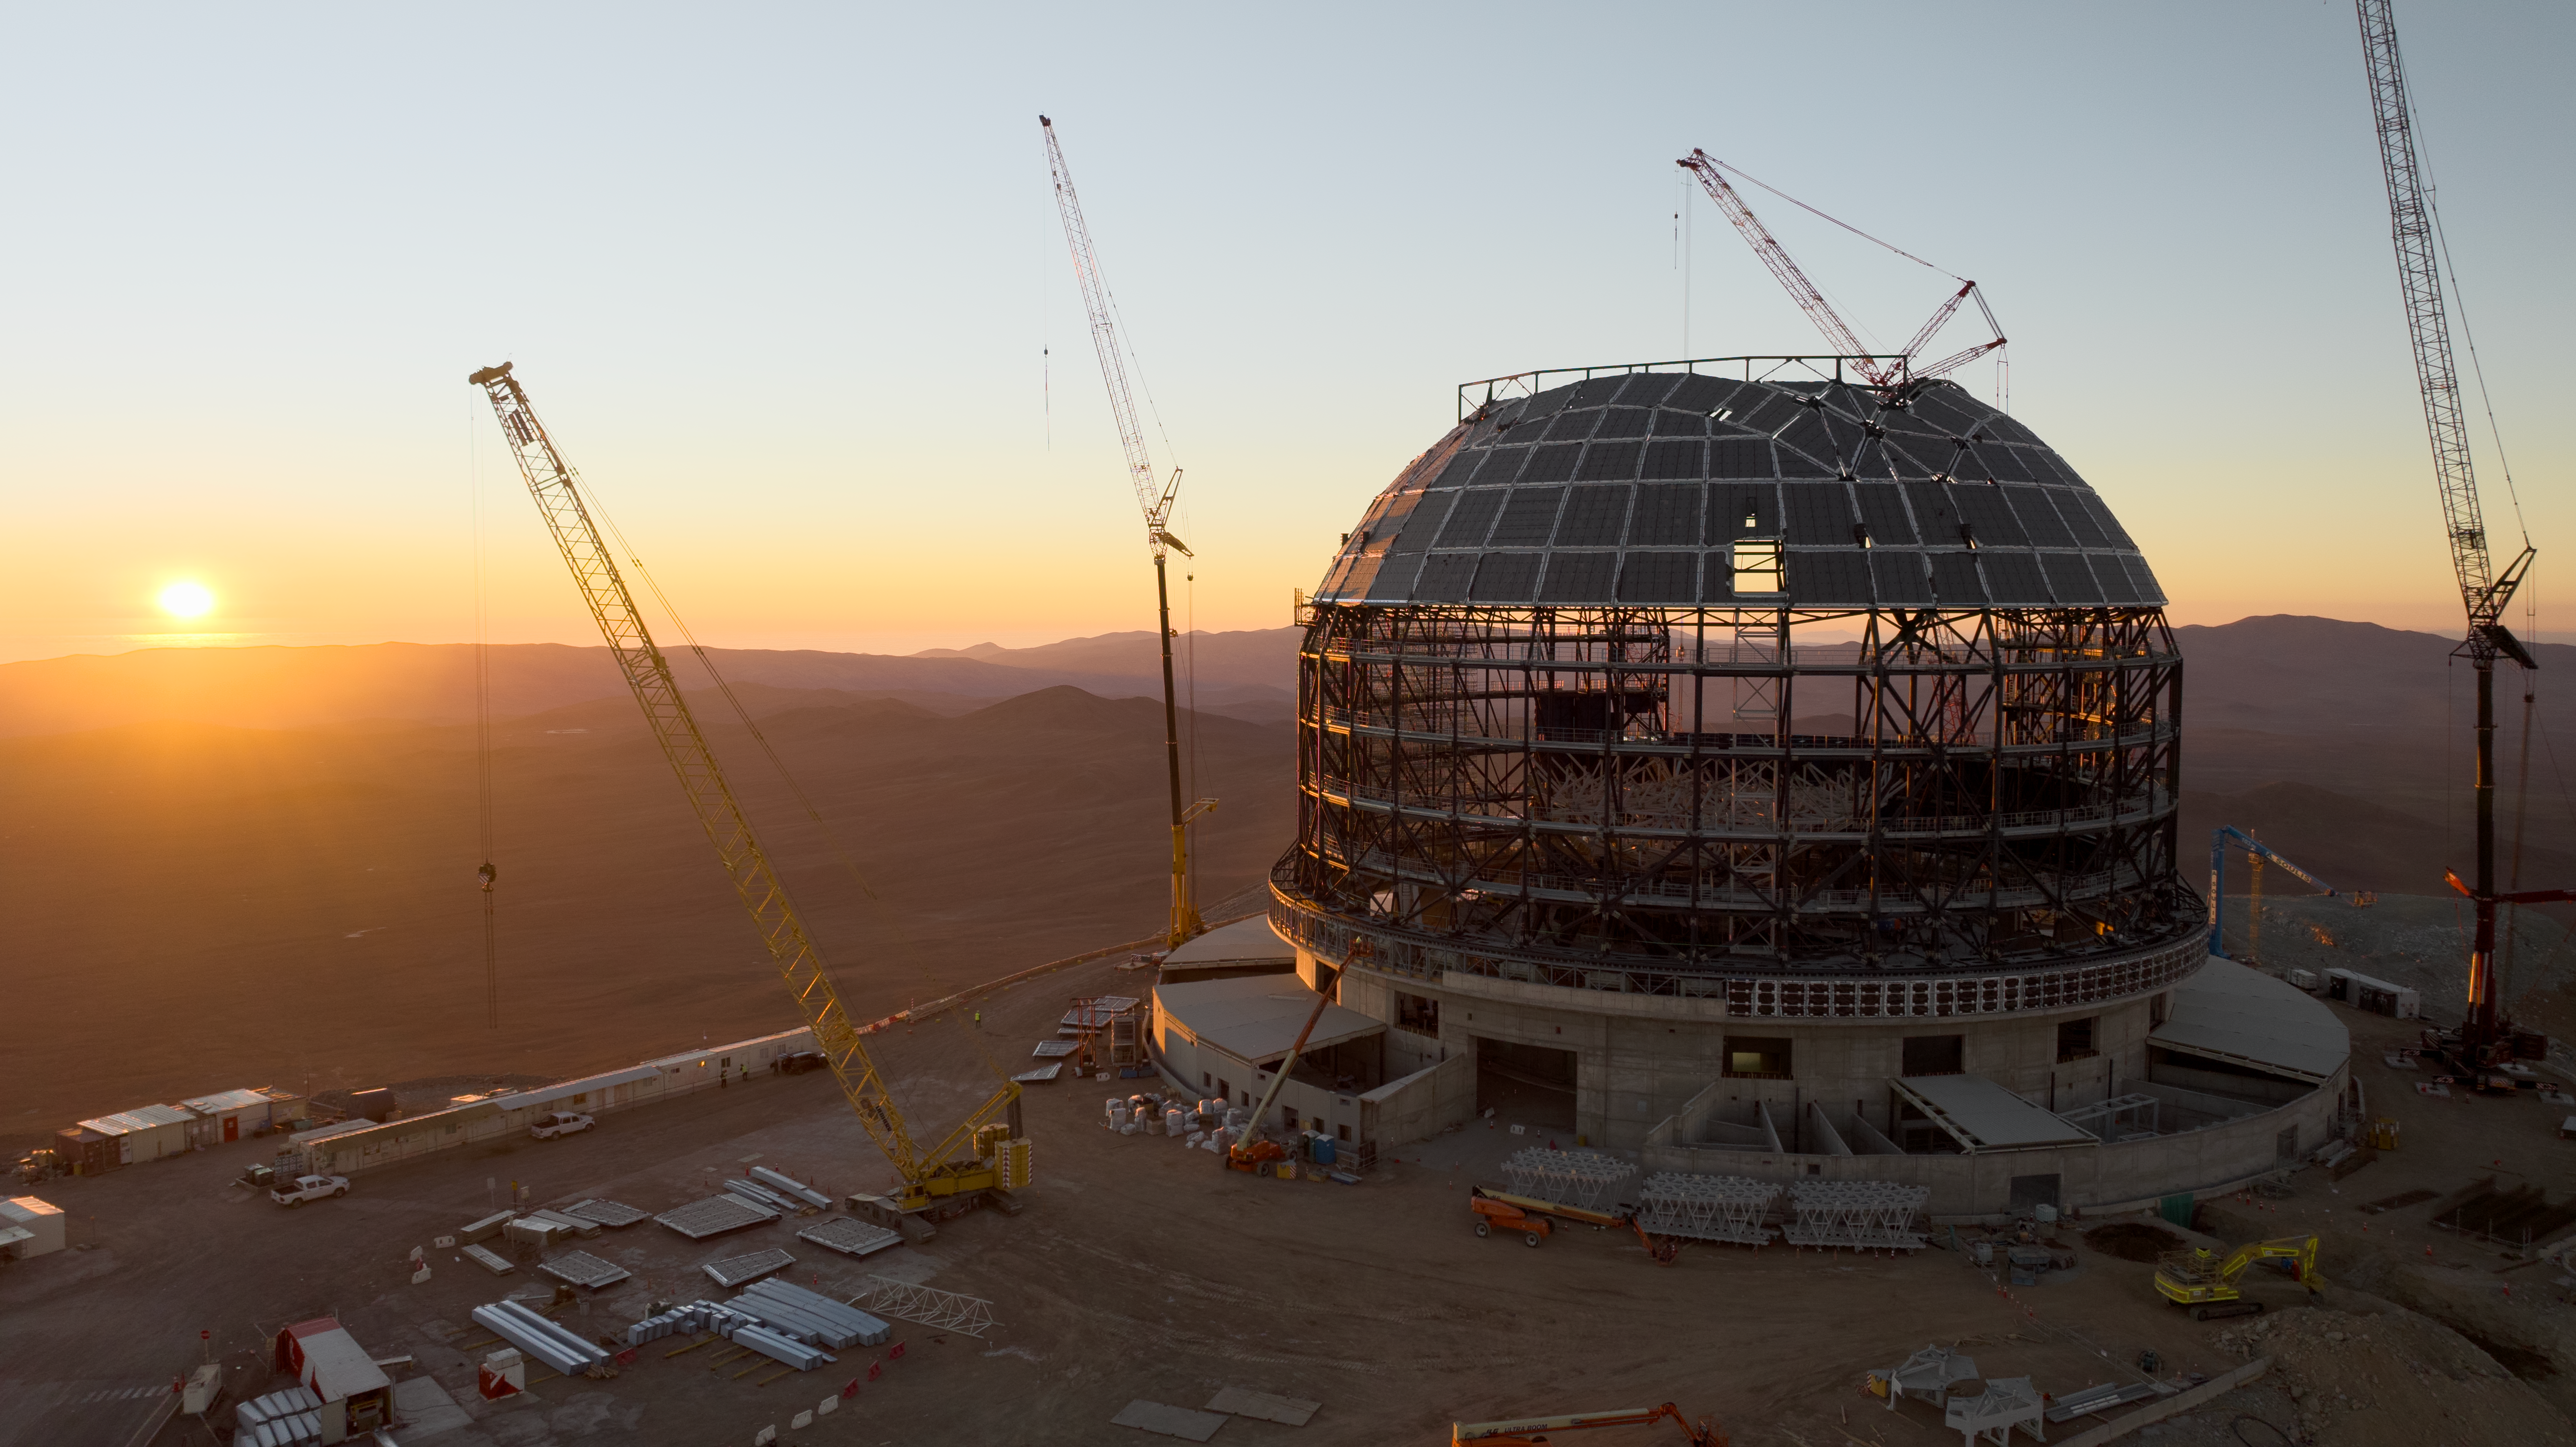

Drone image of the ELT dome construction

This drone image from June 2024 shows progress in the construction of ESO's Extremely Large Telescope (ELT) dome, located on Cerro Armazones in the Atacama Desert, Chile. Look closely behind the yellow crane - a man in a high-visibility jacket can be seen, giving a scale of just how enormous the ELT is!

Credit: ESO